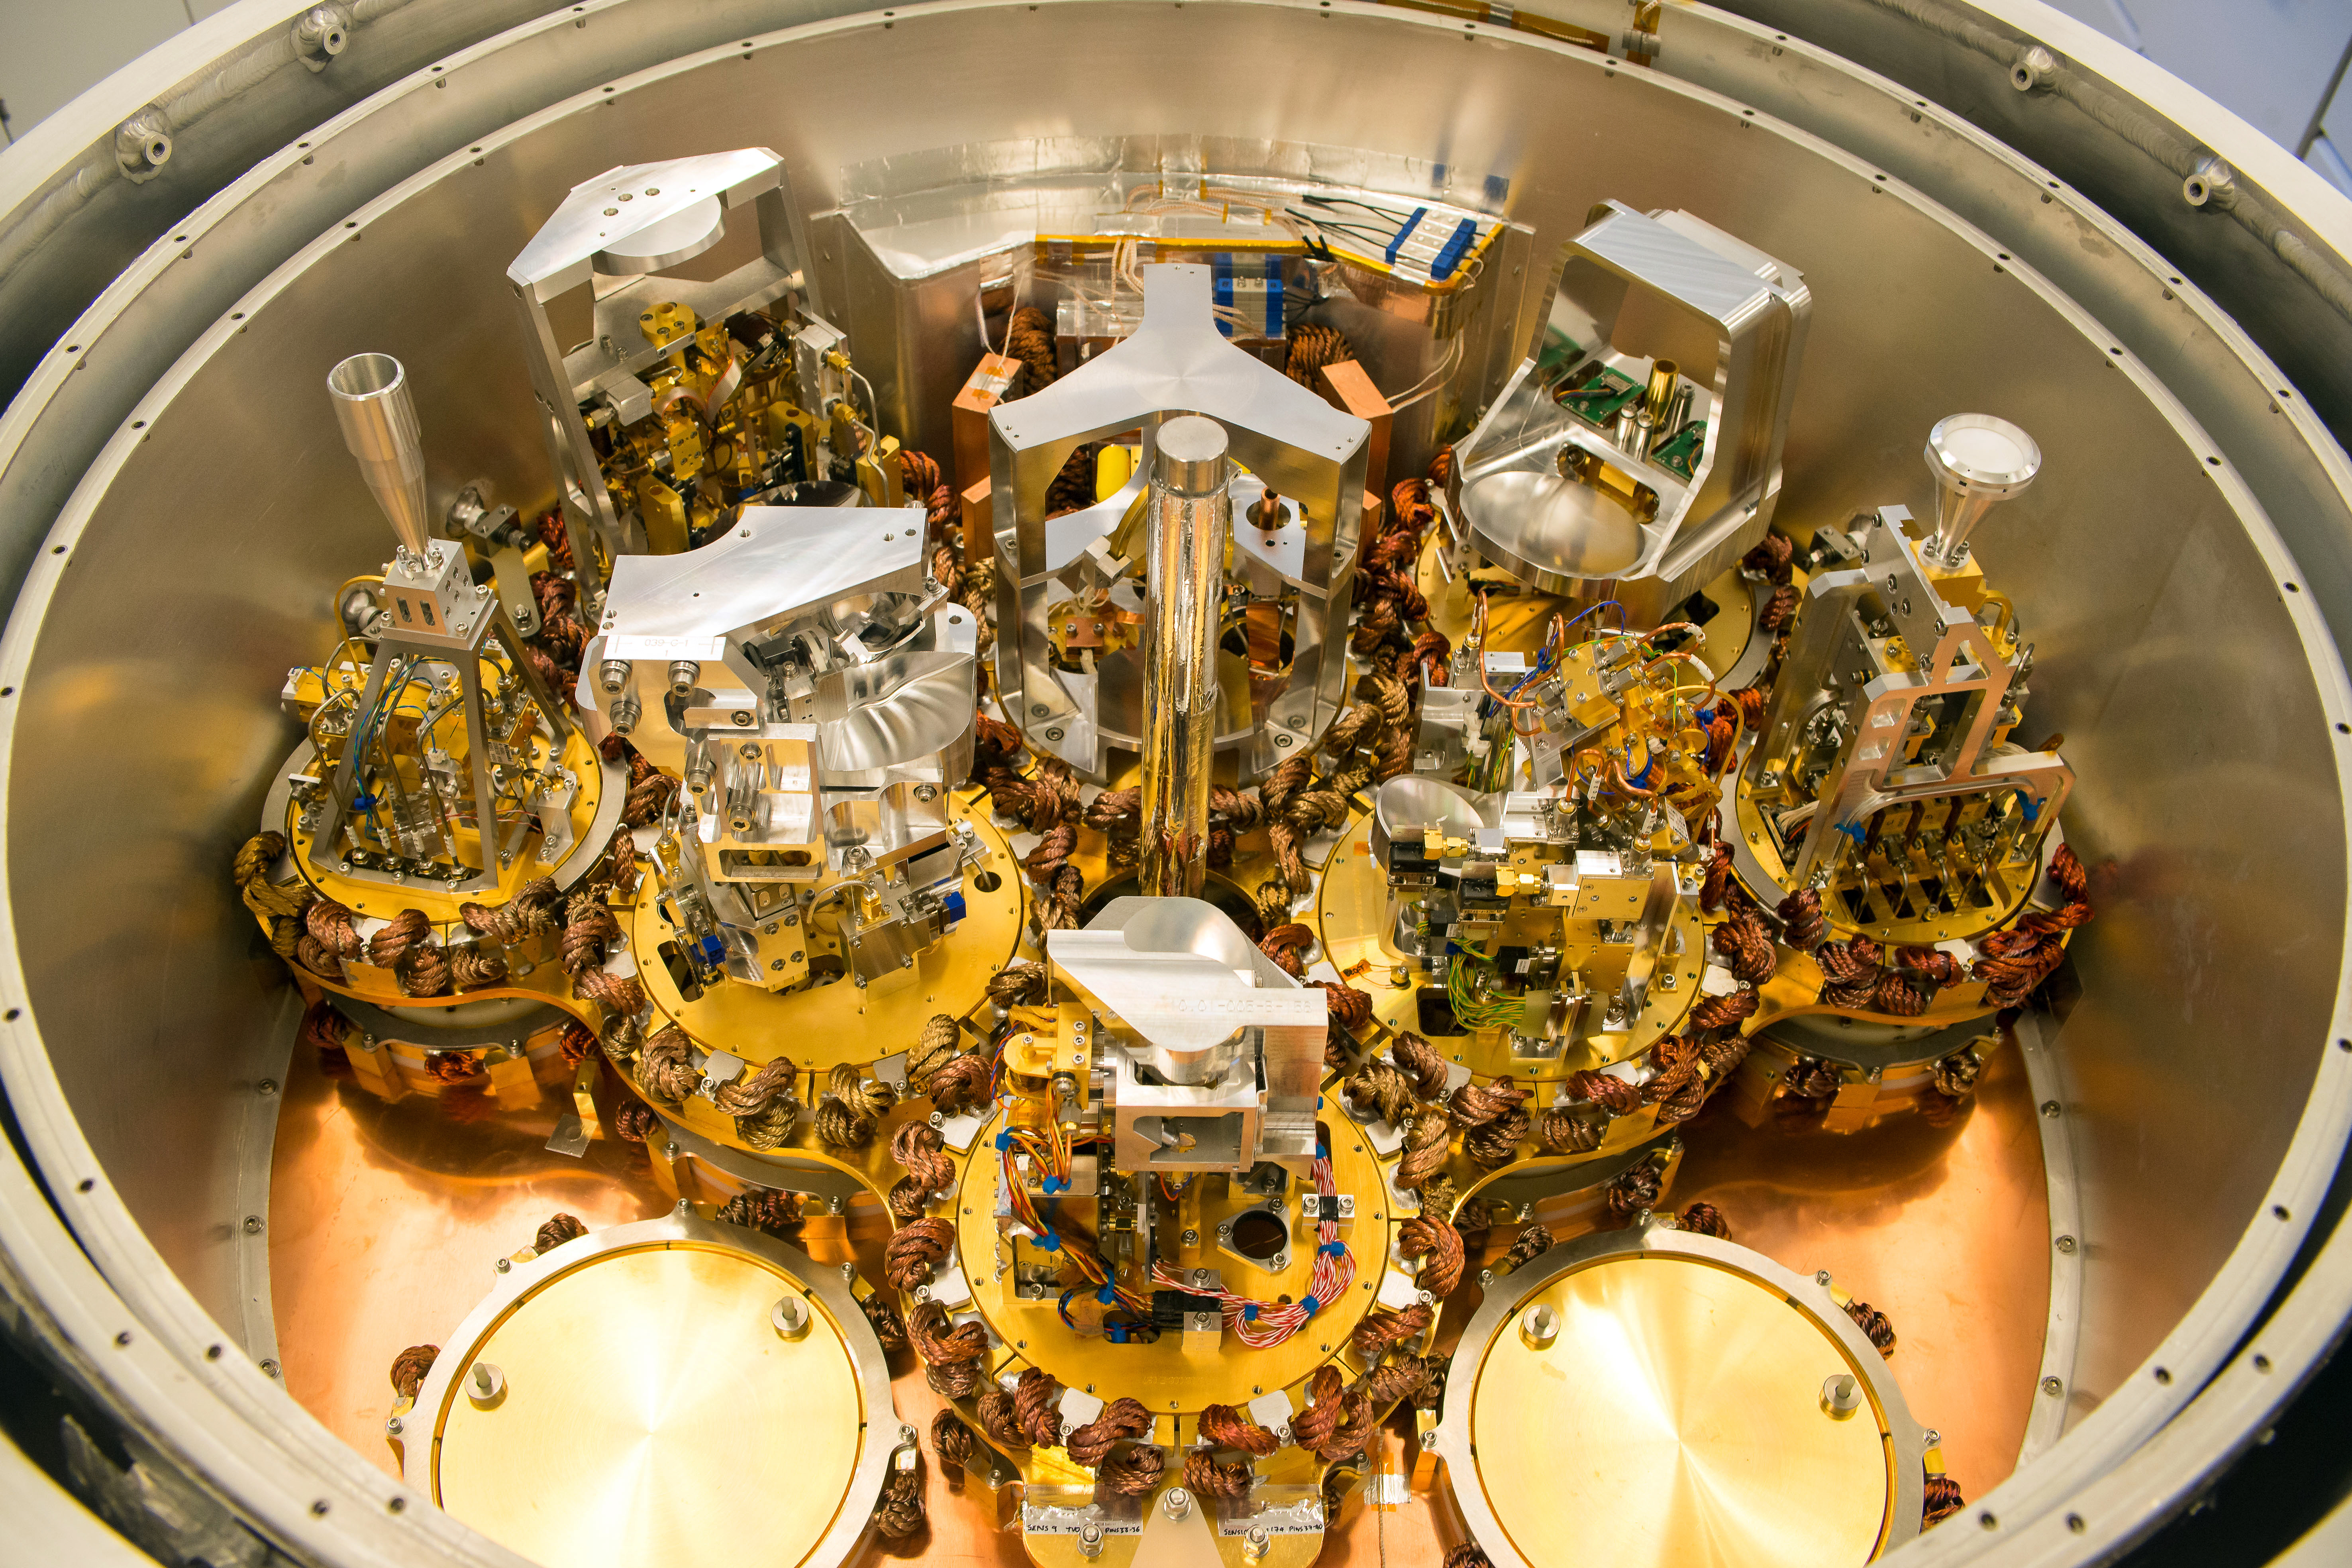

Cryo

Cryo.

Credit: Ralph Bennett - ALMA (ESO/NAOJ/NRAO)